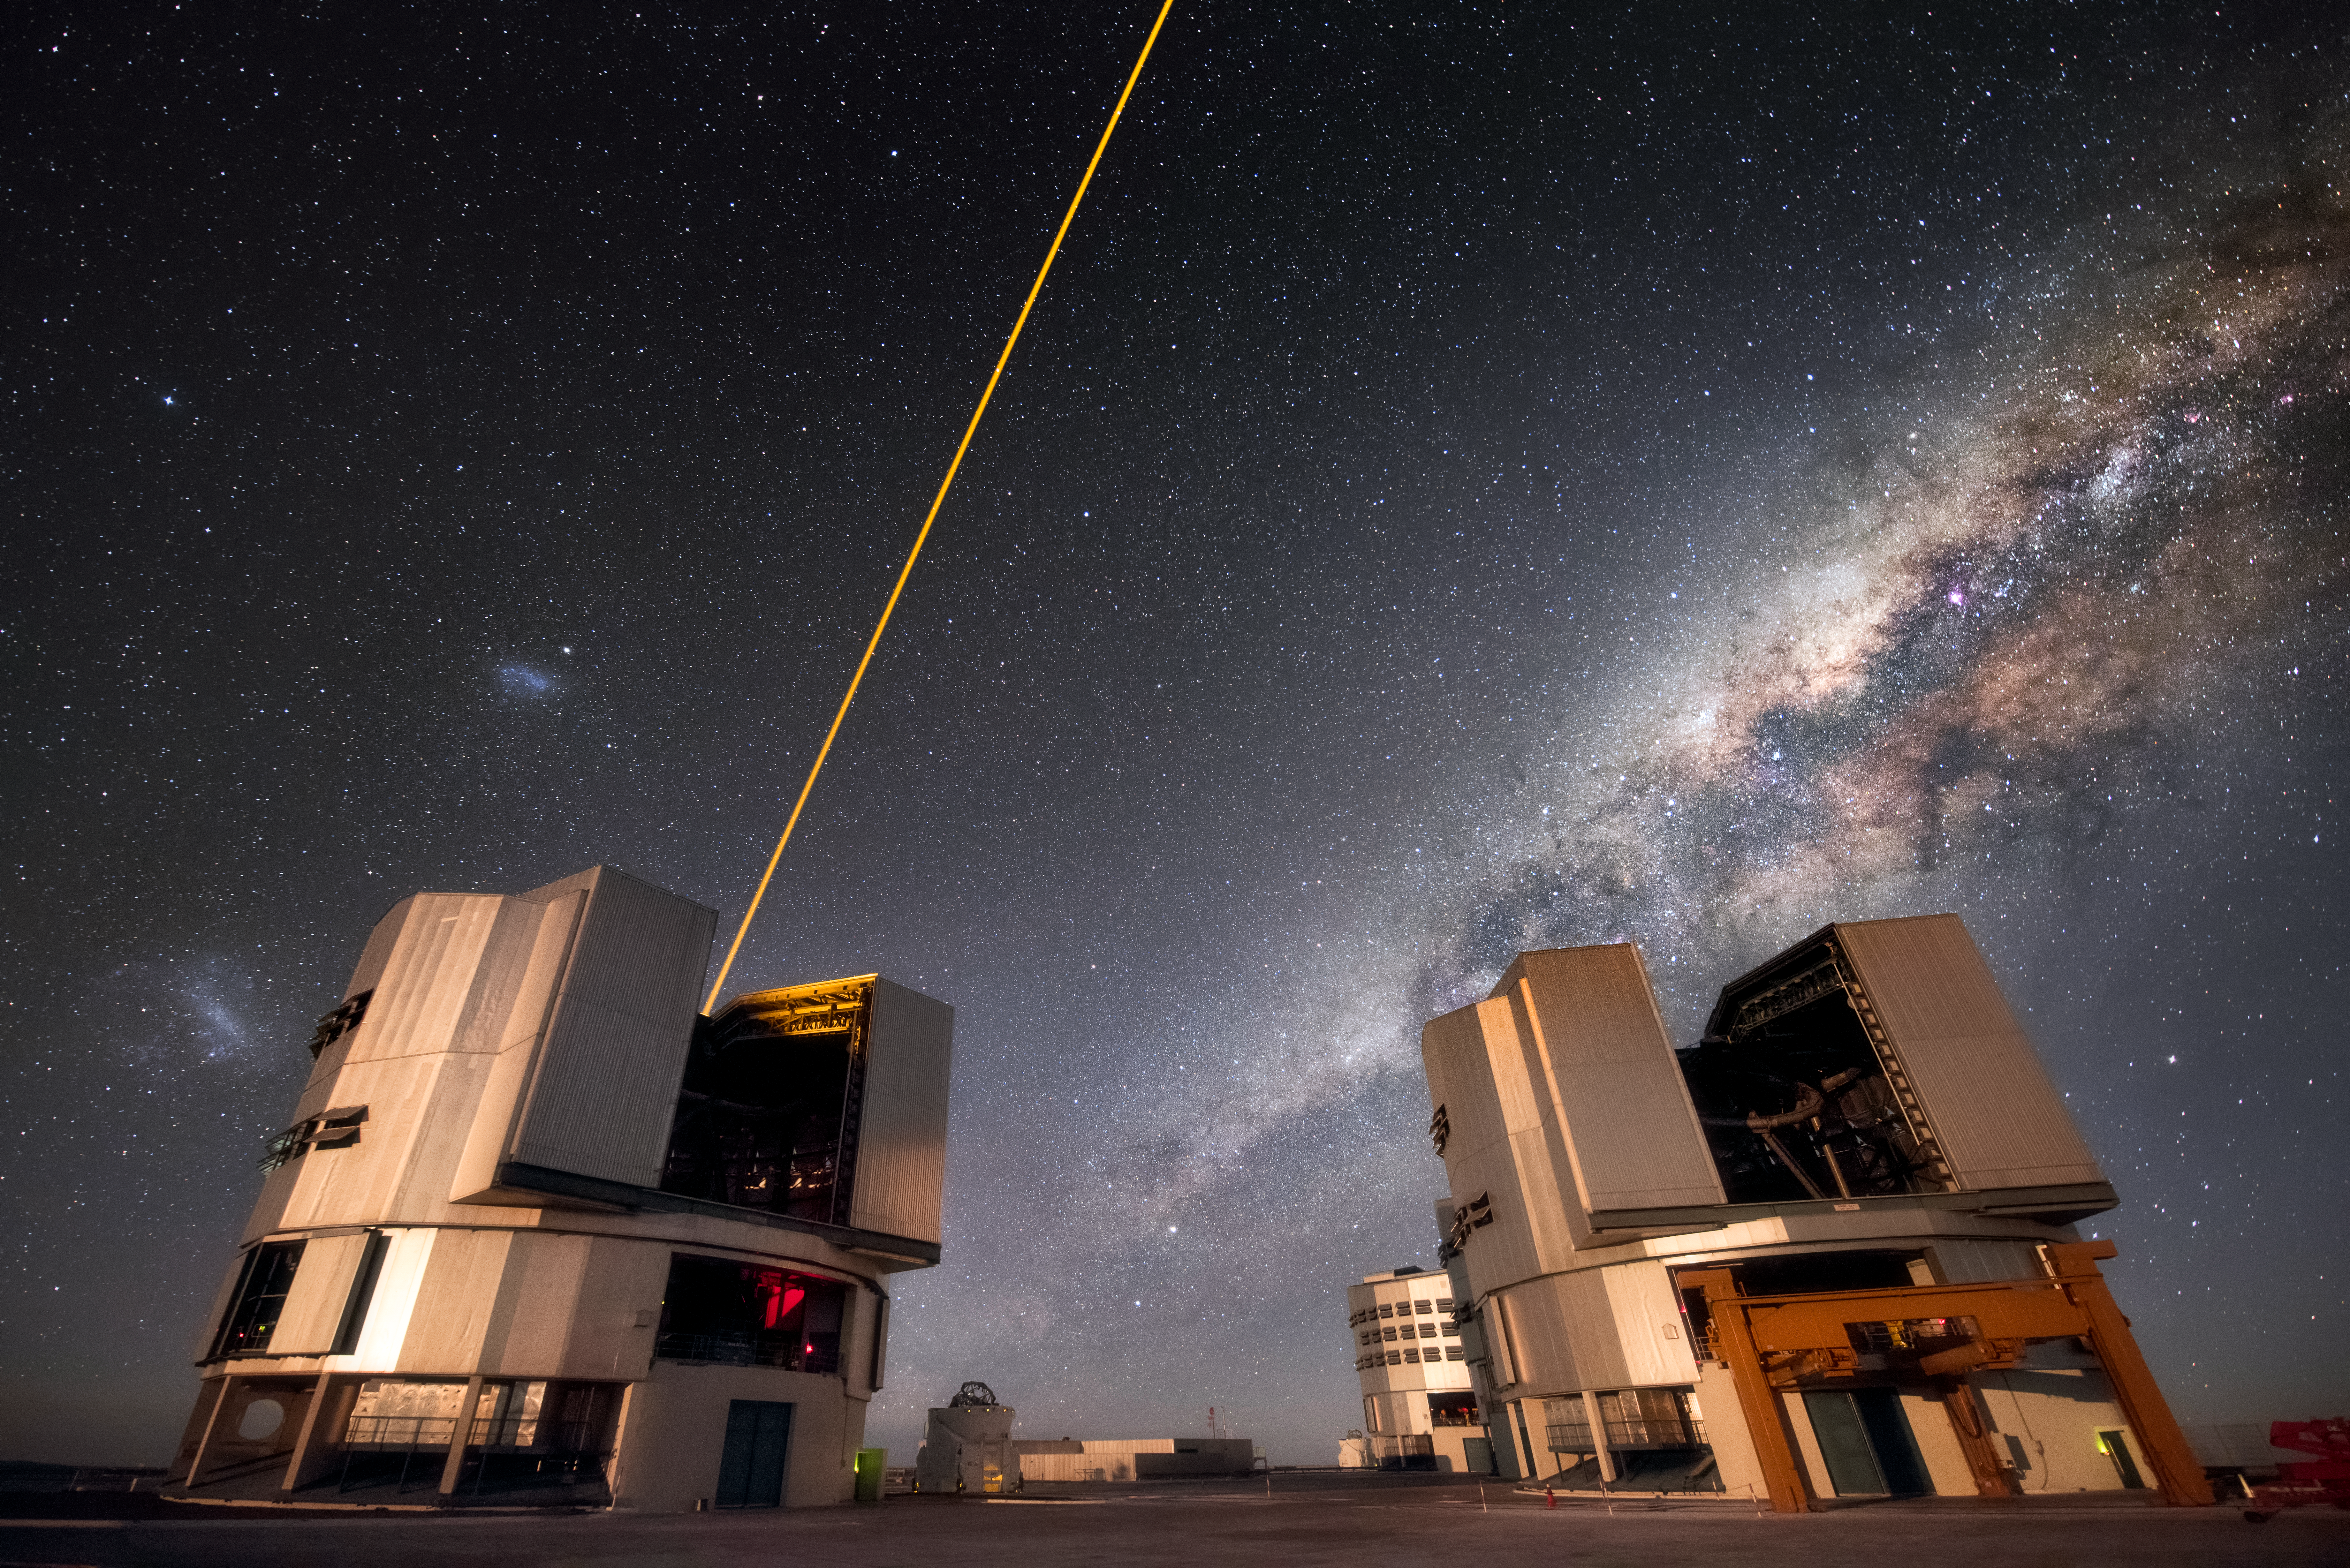

Stars and lasers

Unit Telescope 4 (Yepun) of ESO's Very Large Telescope (VLT) sends up laser light to create an artificial guide star to help with observations at the Paranal Observatory. The exceptional viewing conditions at this location are exemplified by this clear sky in which the Milky Way and the Magellanic Clouds are visible.

Credit: A. Ghizzi Panizza/ESO